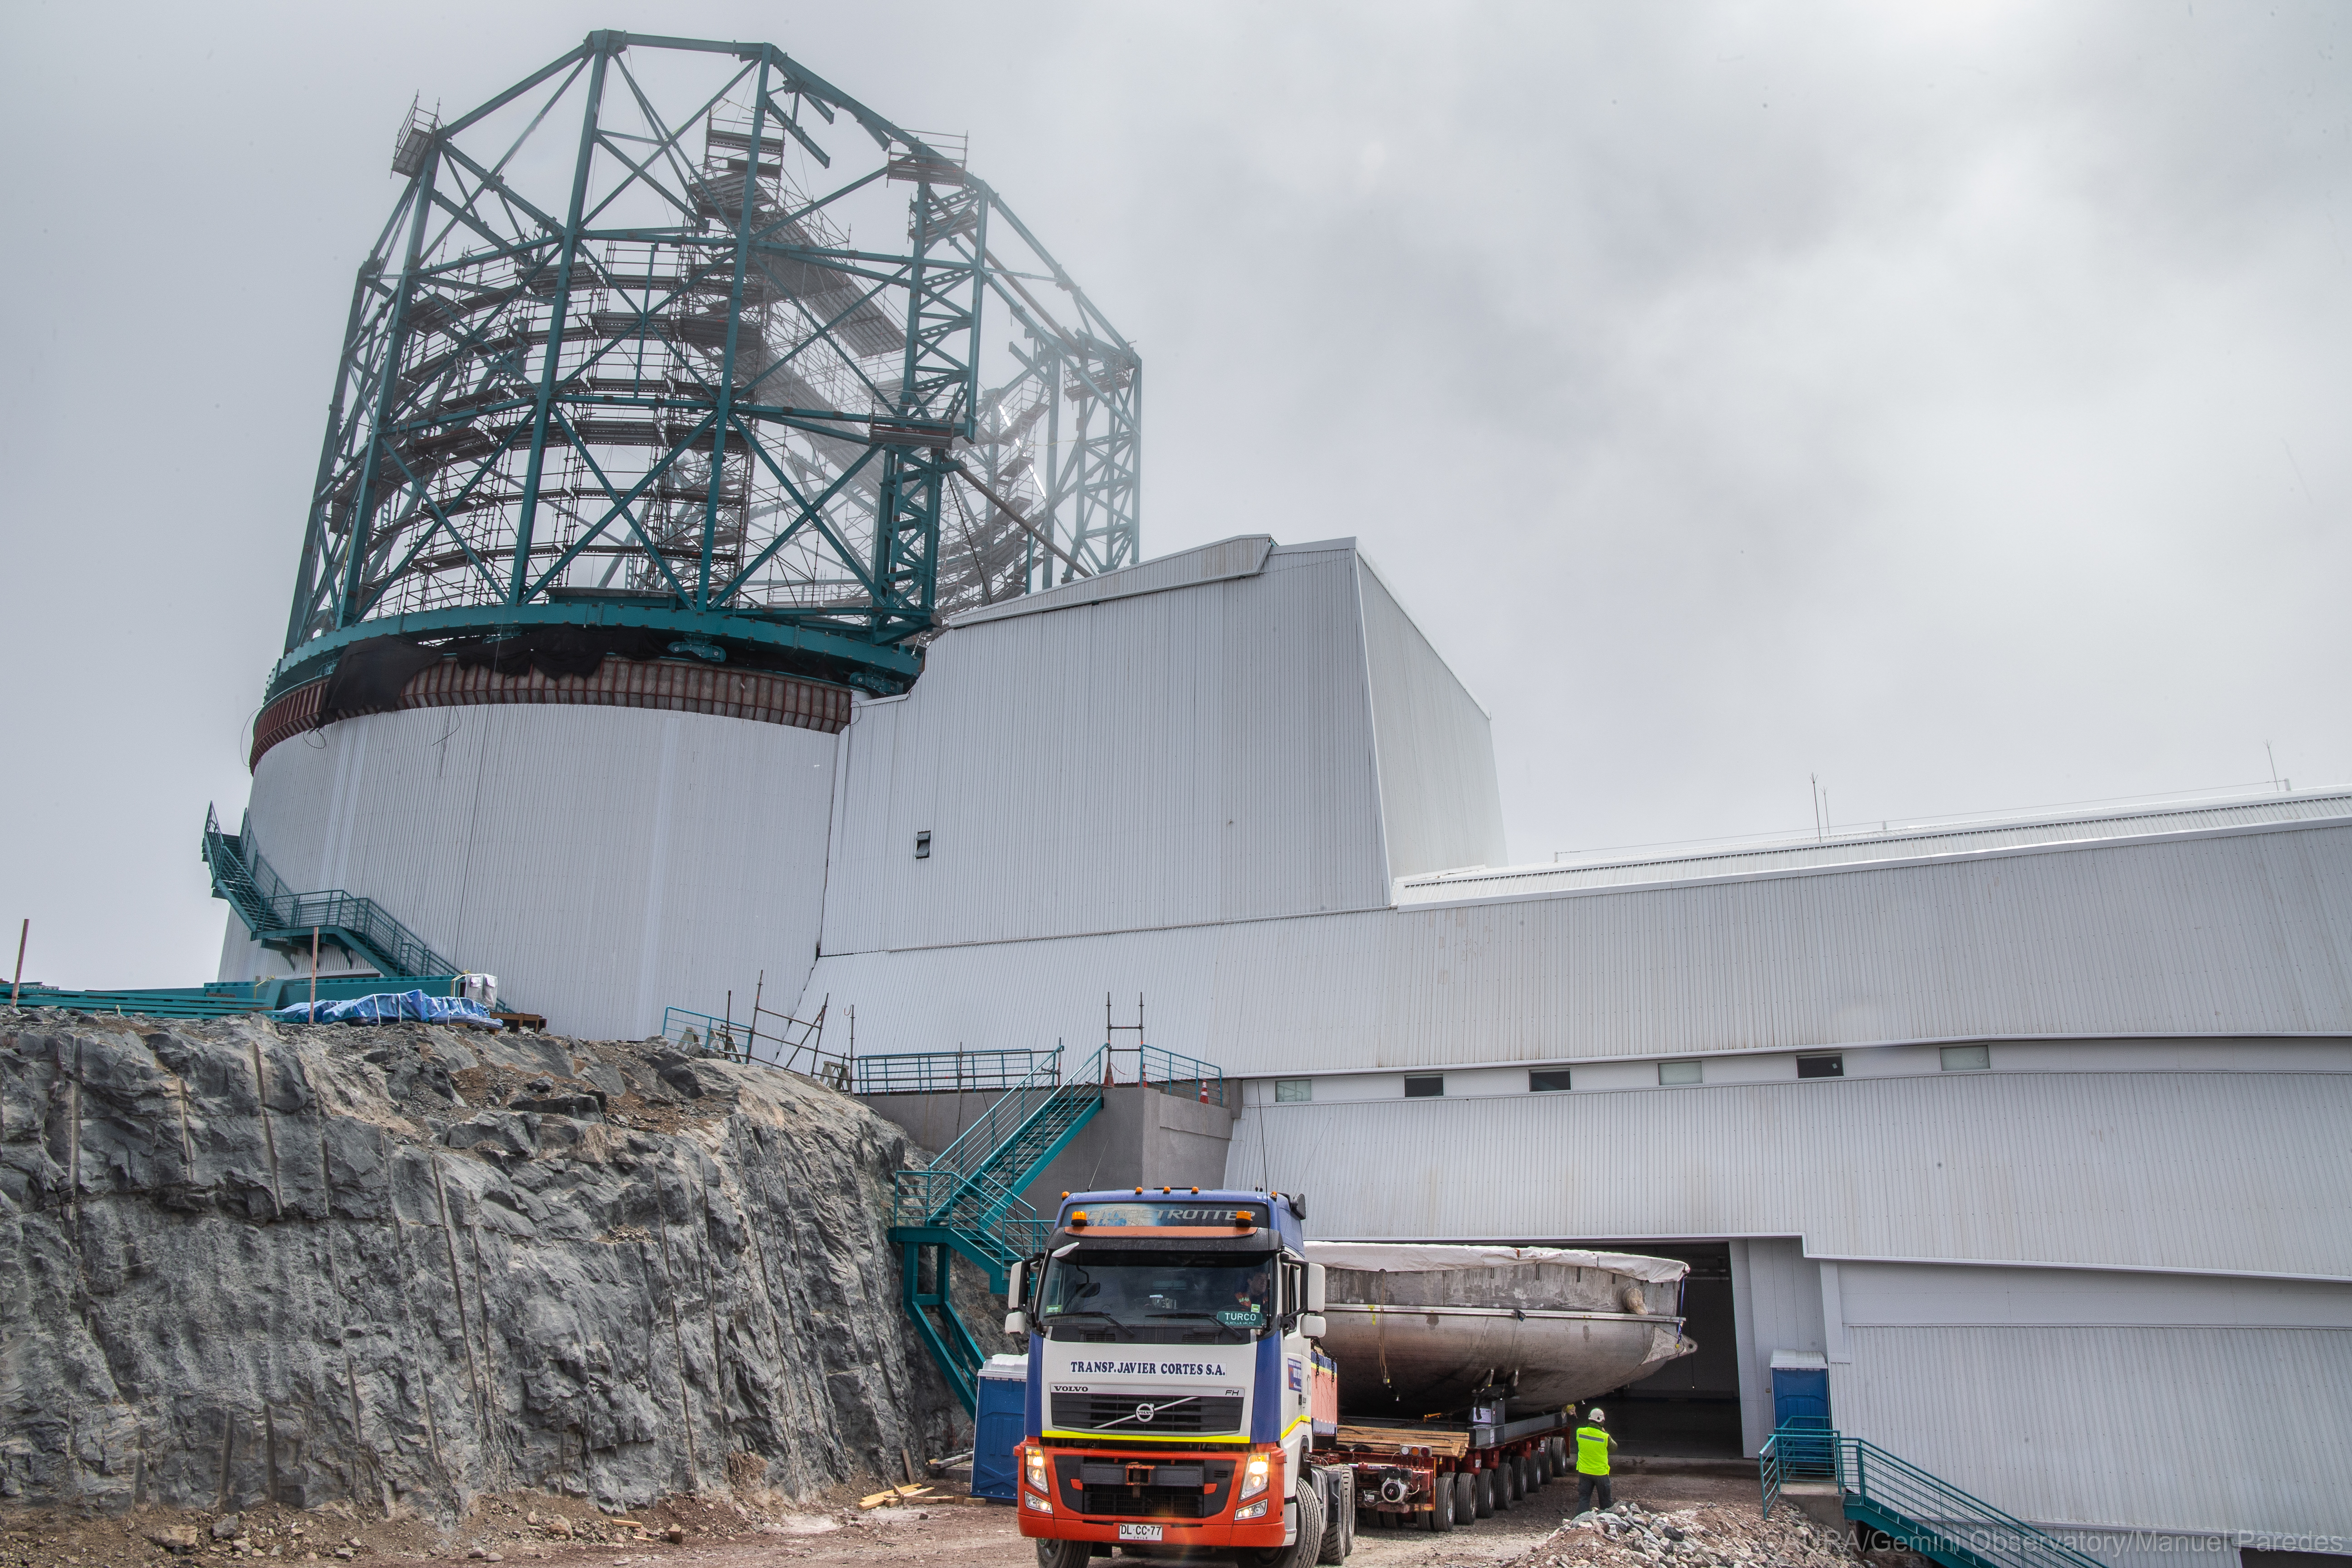

LSST Coating Chamber Arrival

November 11, 2018 - The Coating Chamber for the Large Synoptic Survey Telescope (LSST) arrived on the summit of Cerro Pachón, safely completing a 15 week journey from Deggendorf, Germany, where it was constructed. The 128-ton Coating Chamber is the largest single piece of equipment to arrive at the LSST observatory site to date, and will soon be joined by the Telescope Mount Assembly (TMA), from Spain, and the 8.4-meter Primary/Tertiary (M1M3) Mirror, from the United States, which are expected to arrive in 2019.

Credit: Manuel Paredes/AURA/International Gemini Observatory/NOIRLab/NSF